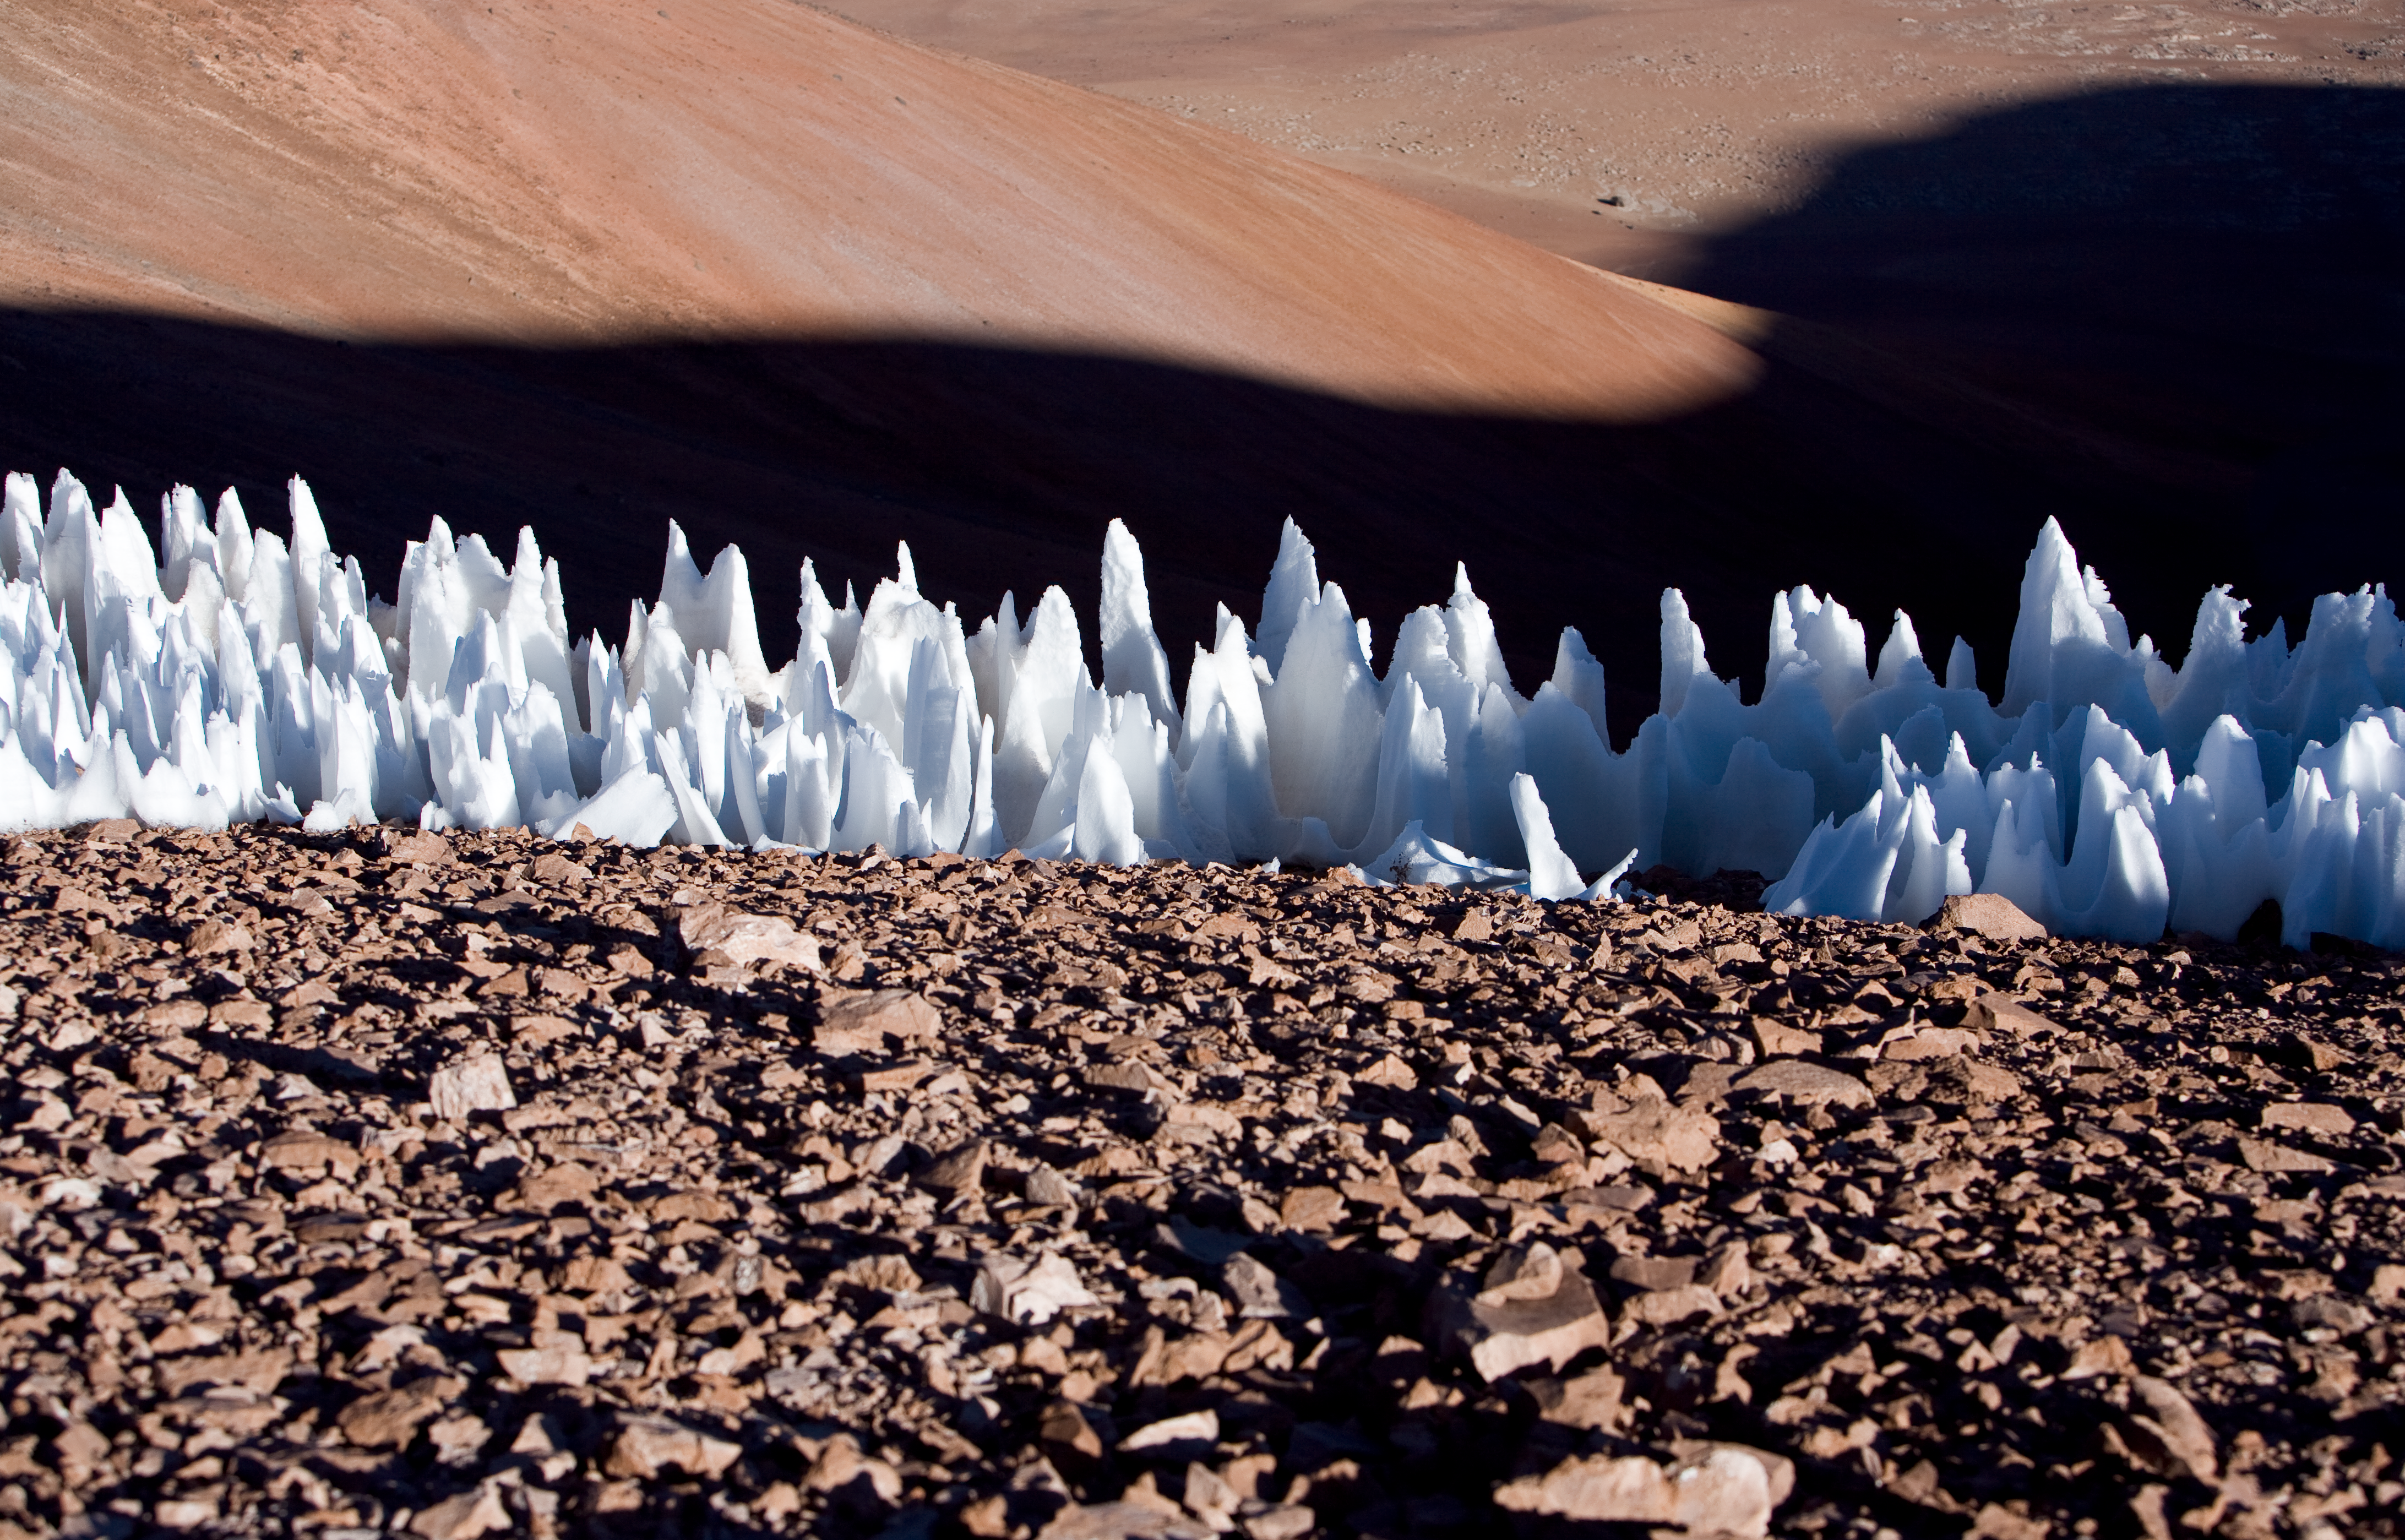

Penitentes ice formations

Penitentes ice formations at the southern end of the Chajnantor plain in Chile in 2005.

Credit: ESO